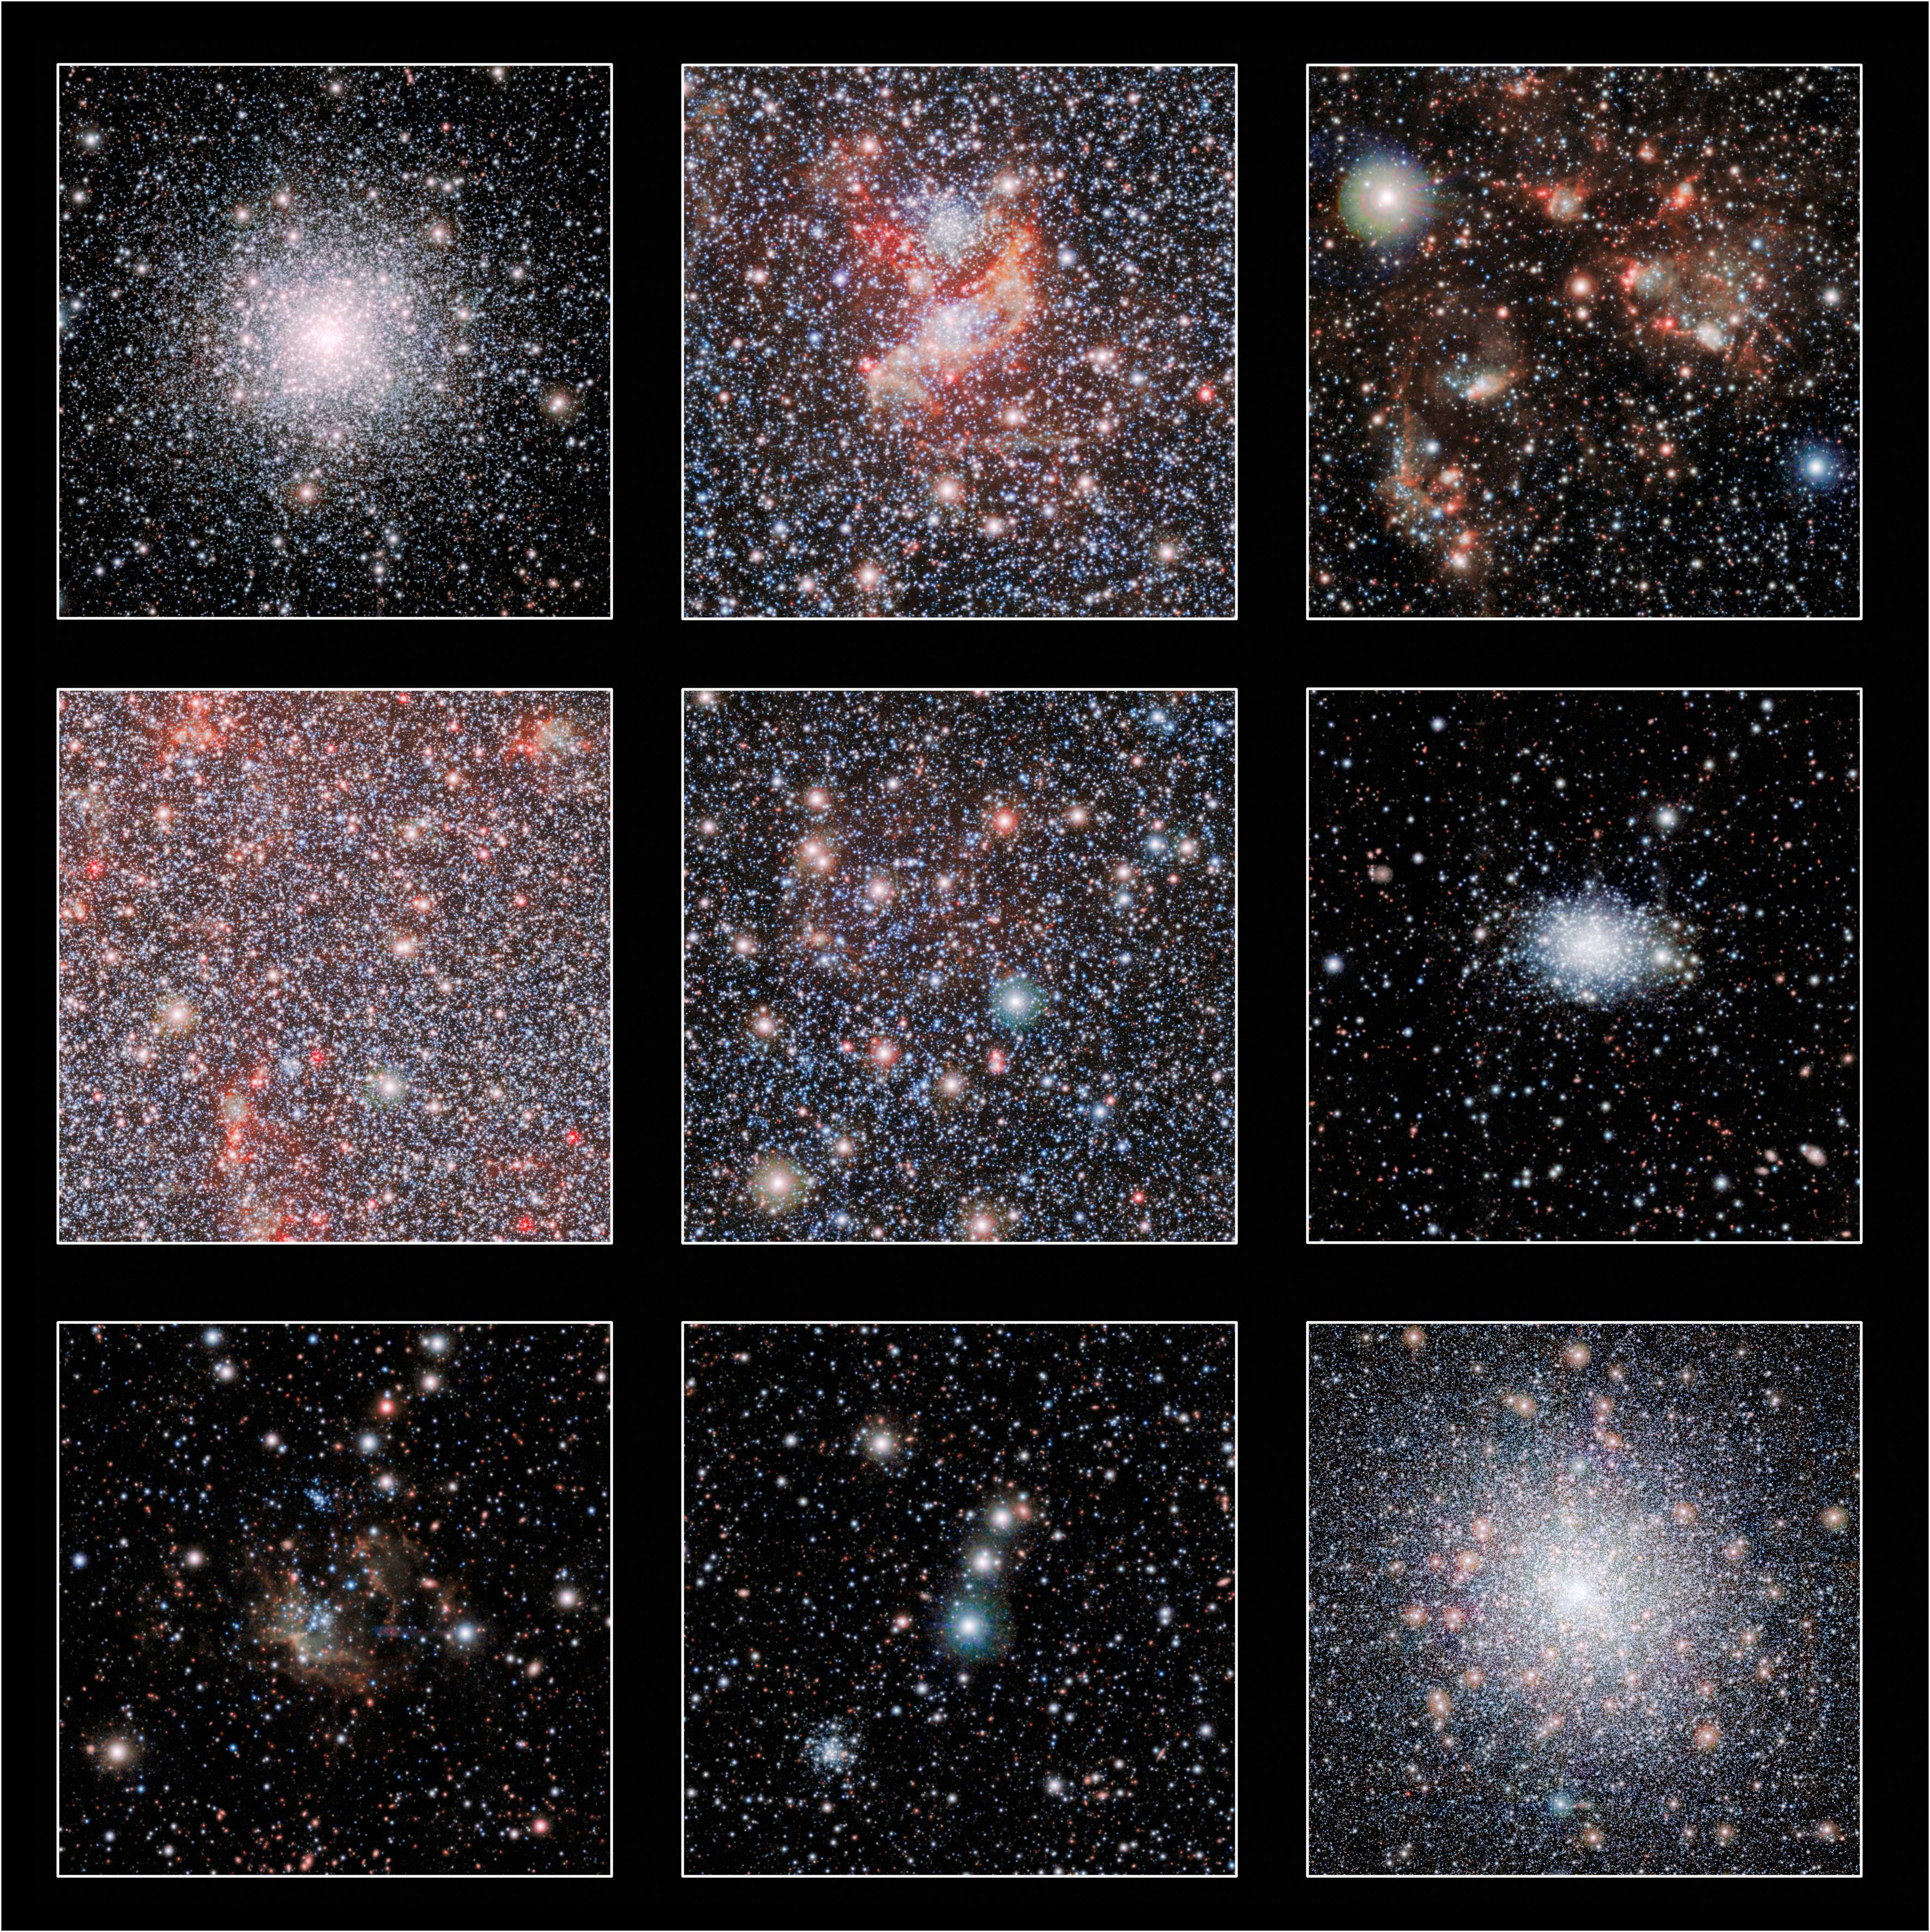

Highlights from VISTA's view of the Small Magellanic Cloud

These cutout images show a few of the highlights from a huge new infrared image of our neighbouring galaxy, the Small Magellanic Cloud, that was taken with the VISTA telescope at ESO's Paranal Observatory. The lower-right panel shows the bright globular star cluster 47 Tucanae, which lies much closer to the Earth than the Small Magellanic Cloud.

Credit: ESO/VISTA VMC